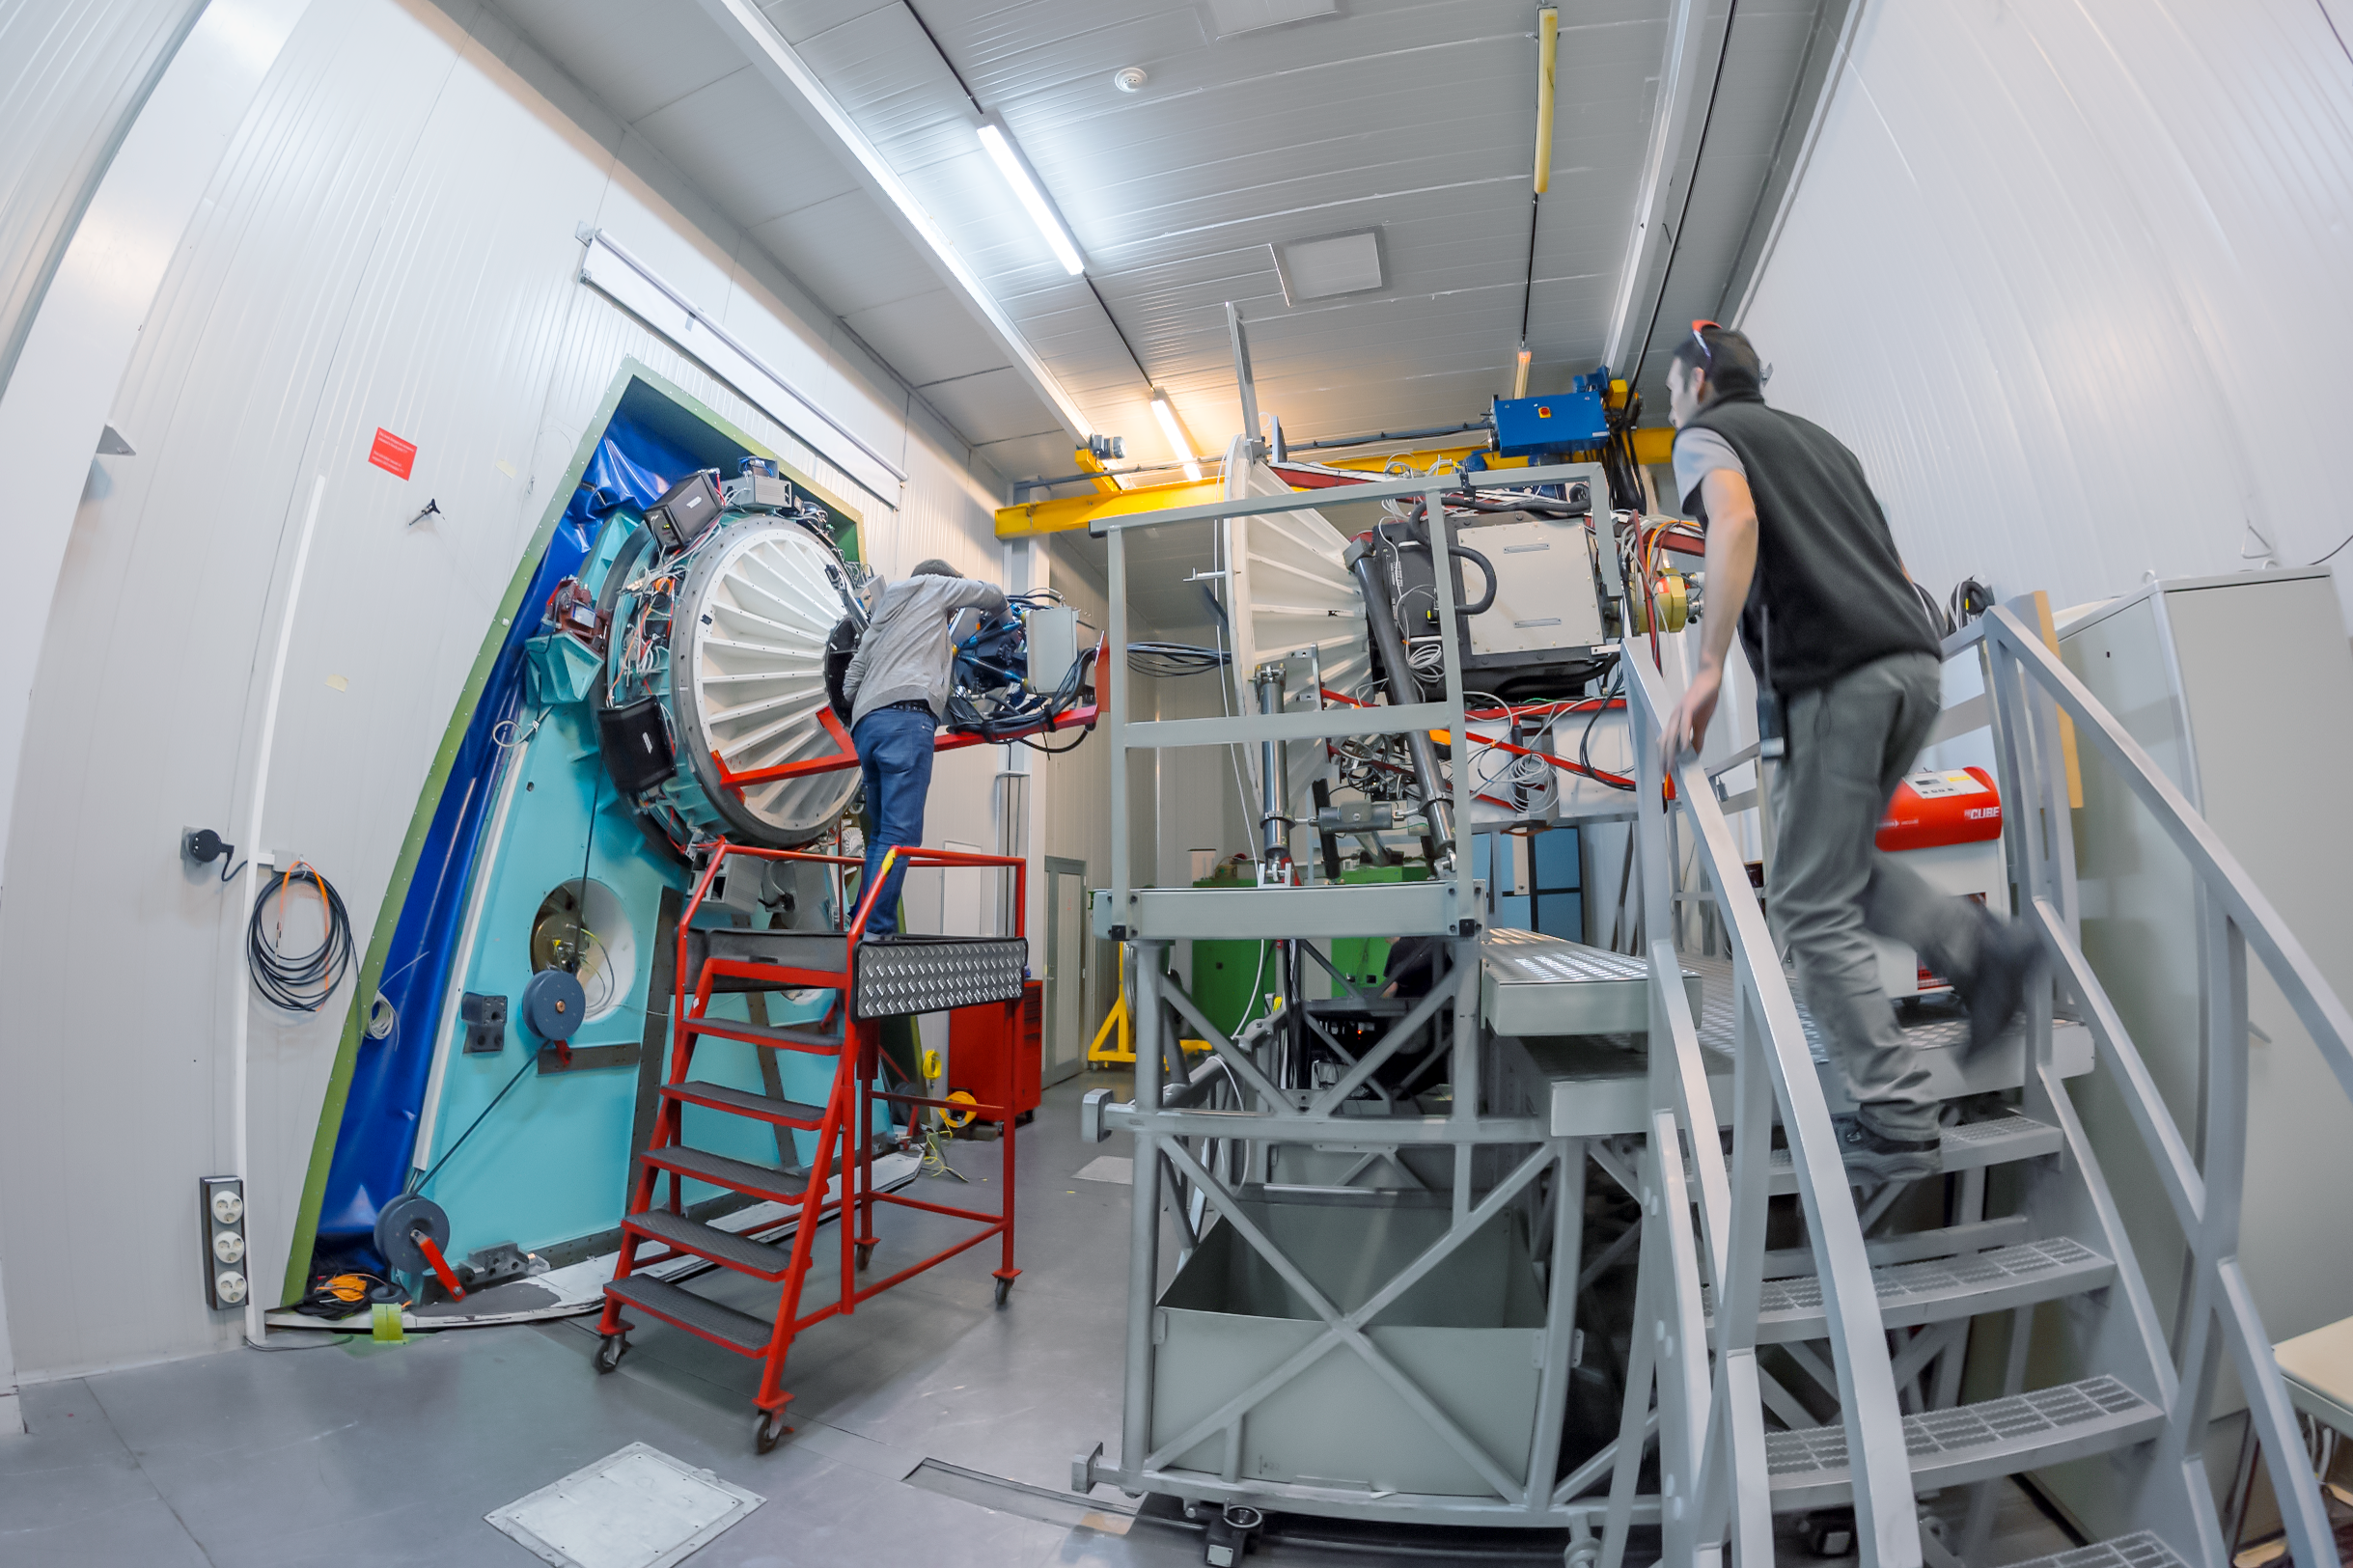

The travelling speed camera

The ULTRACAM has been a staple in ESO for almost 16 years. This high-speed camera is able to do 500 photographs per second in three different wavelengths and, since 2002 has been operating at the William Herschel Telescope at La Palma (Canary Islands, Spain), the New Technology Telescope at La Silla (Chile) (where this picture was taken) and, most recently, at the Very Large Telescope at Paranal (Chile) and the Thai National Telescope at Chiang Mai (Thailand). Since 2019, ULTRACAM is permanently mounted on ESO’s New Technology Telescope.

Some of its past targets have included: the study of black holes, "hot-Jupiters" or variable stars.

Credit: P. Horálek/ESO